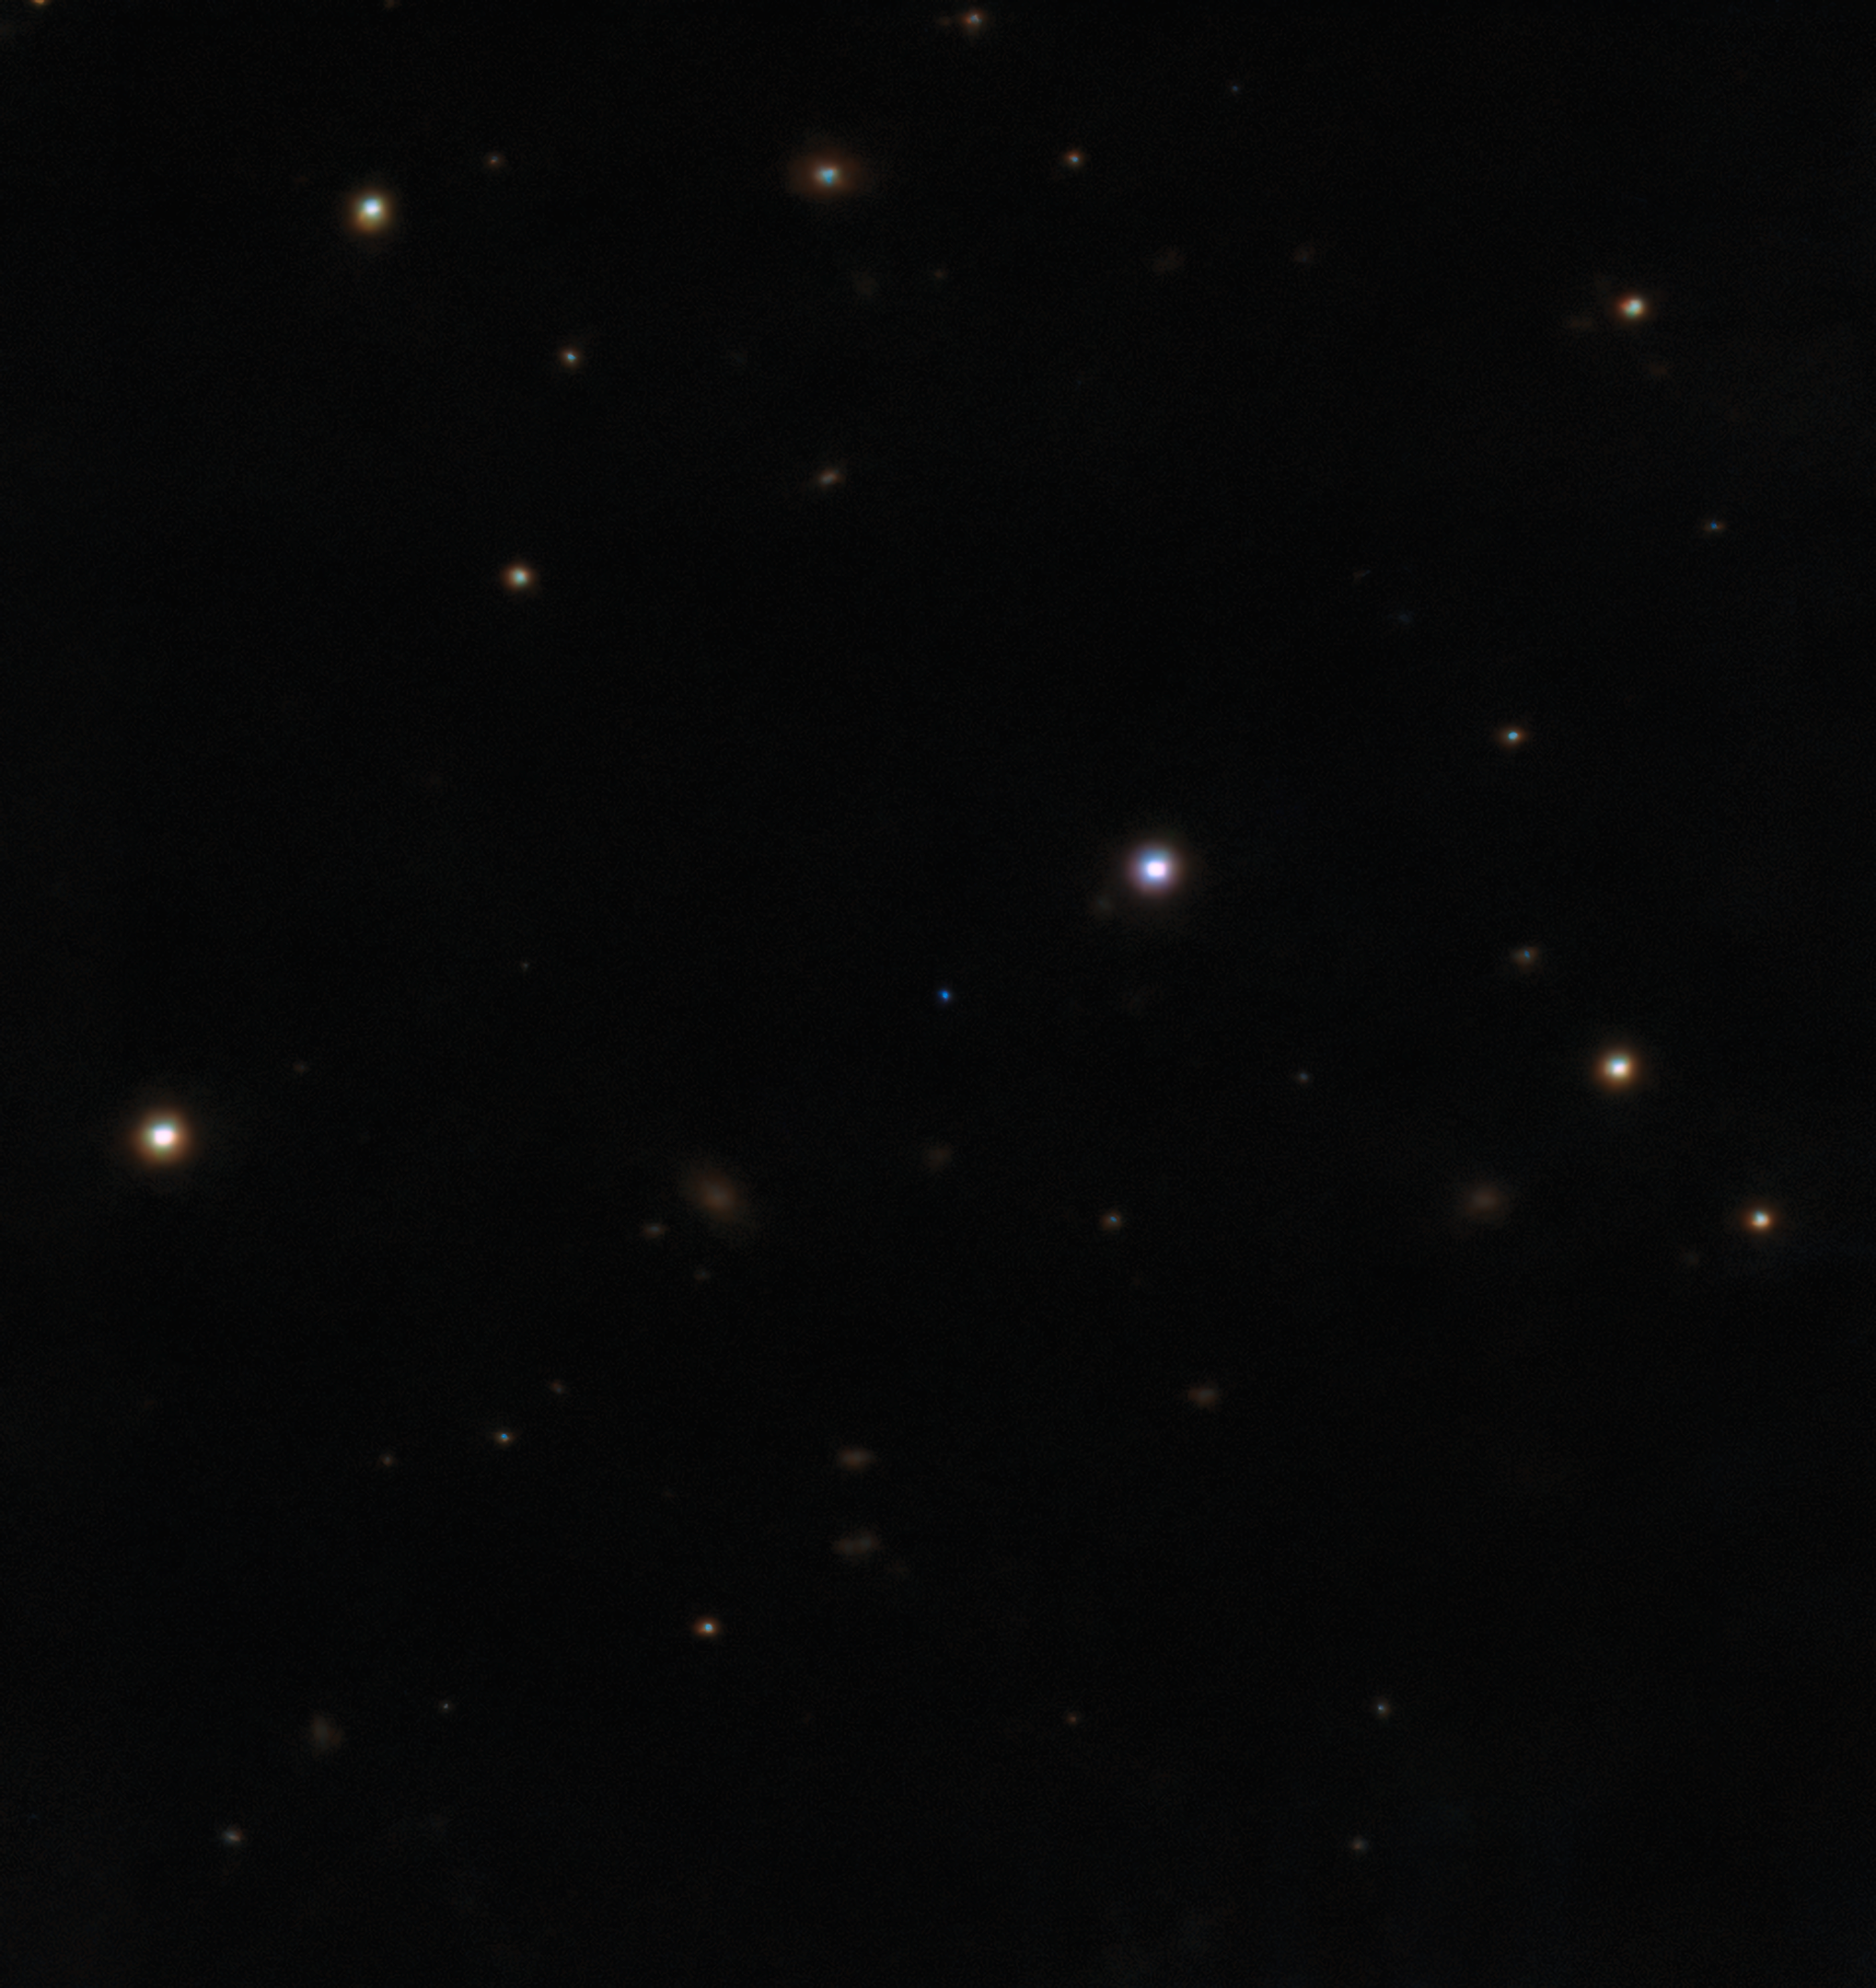

Infrared detection of the cold brown dwarf

An infrared image of the cold brown dwarf BDR J1750+3809 taken with Gemini North’s acquisition camera for the Gemini Near-Infrared Spectrograph (GNIRS) and Gemini’s Near InfraRed Imager and spectrograph (NIRI).

The image is a color composite showing the infrared filters in chromatic order, which is why the brown dwarf appears blue.

Credit: International Gemini Observatory/NOIRLab/NSF/AURA/H. Vedantham/UKIRT Hemisphere Survey